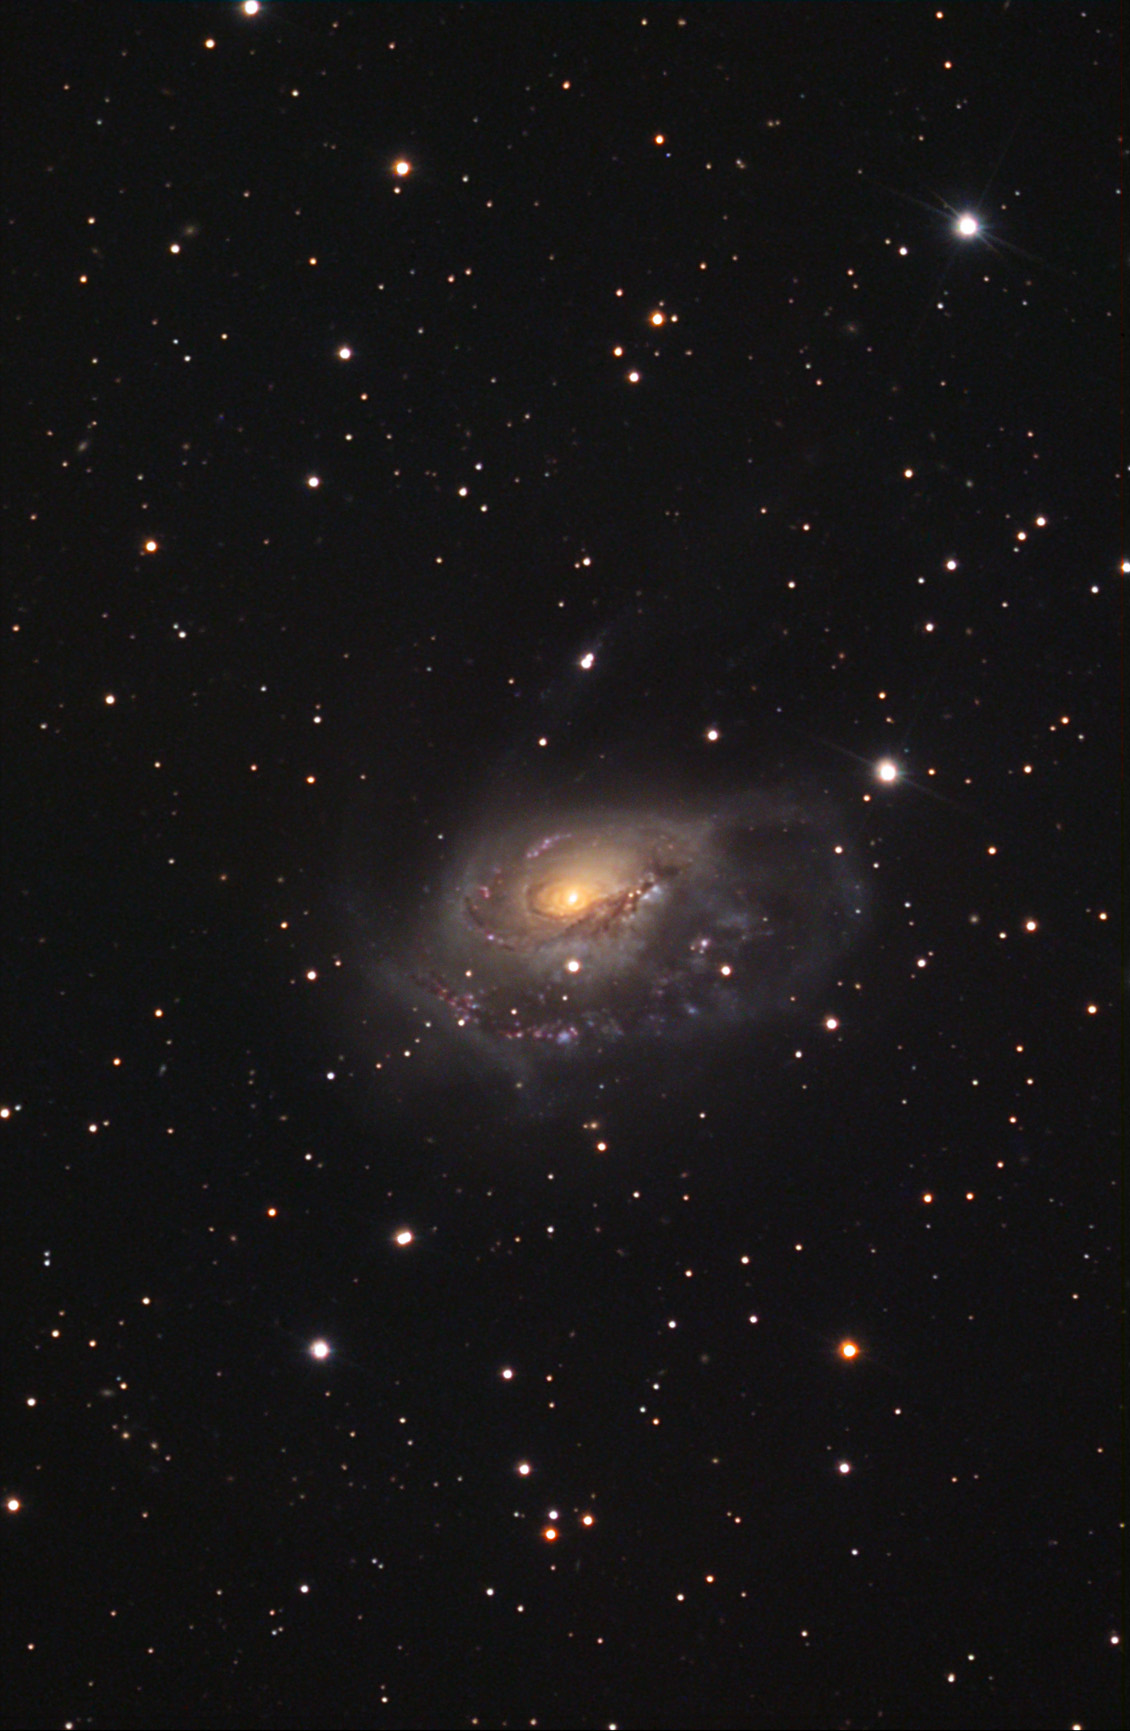

NGC 1961

NGC 1961 is a problematic galaxy. Its highly disturbed and asymmetric spiral arms would normally indicate an interaction or merger with another galaxy. However, no culprit is found to be the source of NGC 1961's angst. This galaxy is part of a group (of about 10 other smaller galaxies) around 171 million light years away. Given the apparent size and brightness of this galaxy- it must be one of the largest galaxies in our "local" universe. Astronomers have observed this galaxy from X-rays to radio wavelengths of light in order to unravel the mystery of this galaxy's morphology. One recent paper concludes that the shape of the galaxy may be due to its interaction with the gas in the cluster. Most of this galaxy is still producing young and massive stars that live short lives and die violent deaths as supernovae. The most recent explosion in this galaxy was observed in 2001.

This image was taken as part of Advanced Observing Program (AOP) program at Kitt Peak Visitor Center during 2014.

Credit: KPNO/NOIRLab/NSF/AURA/Doug Matthews/Adam Block